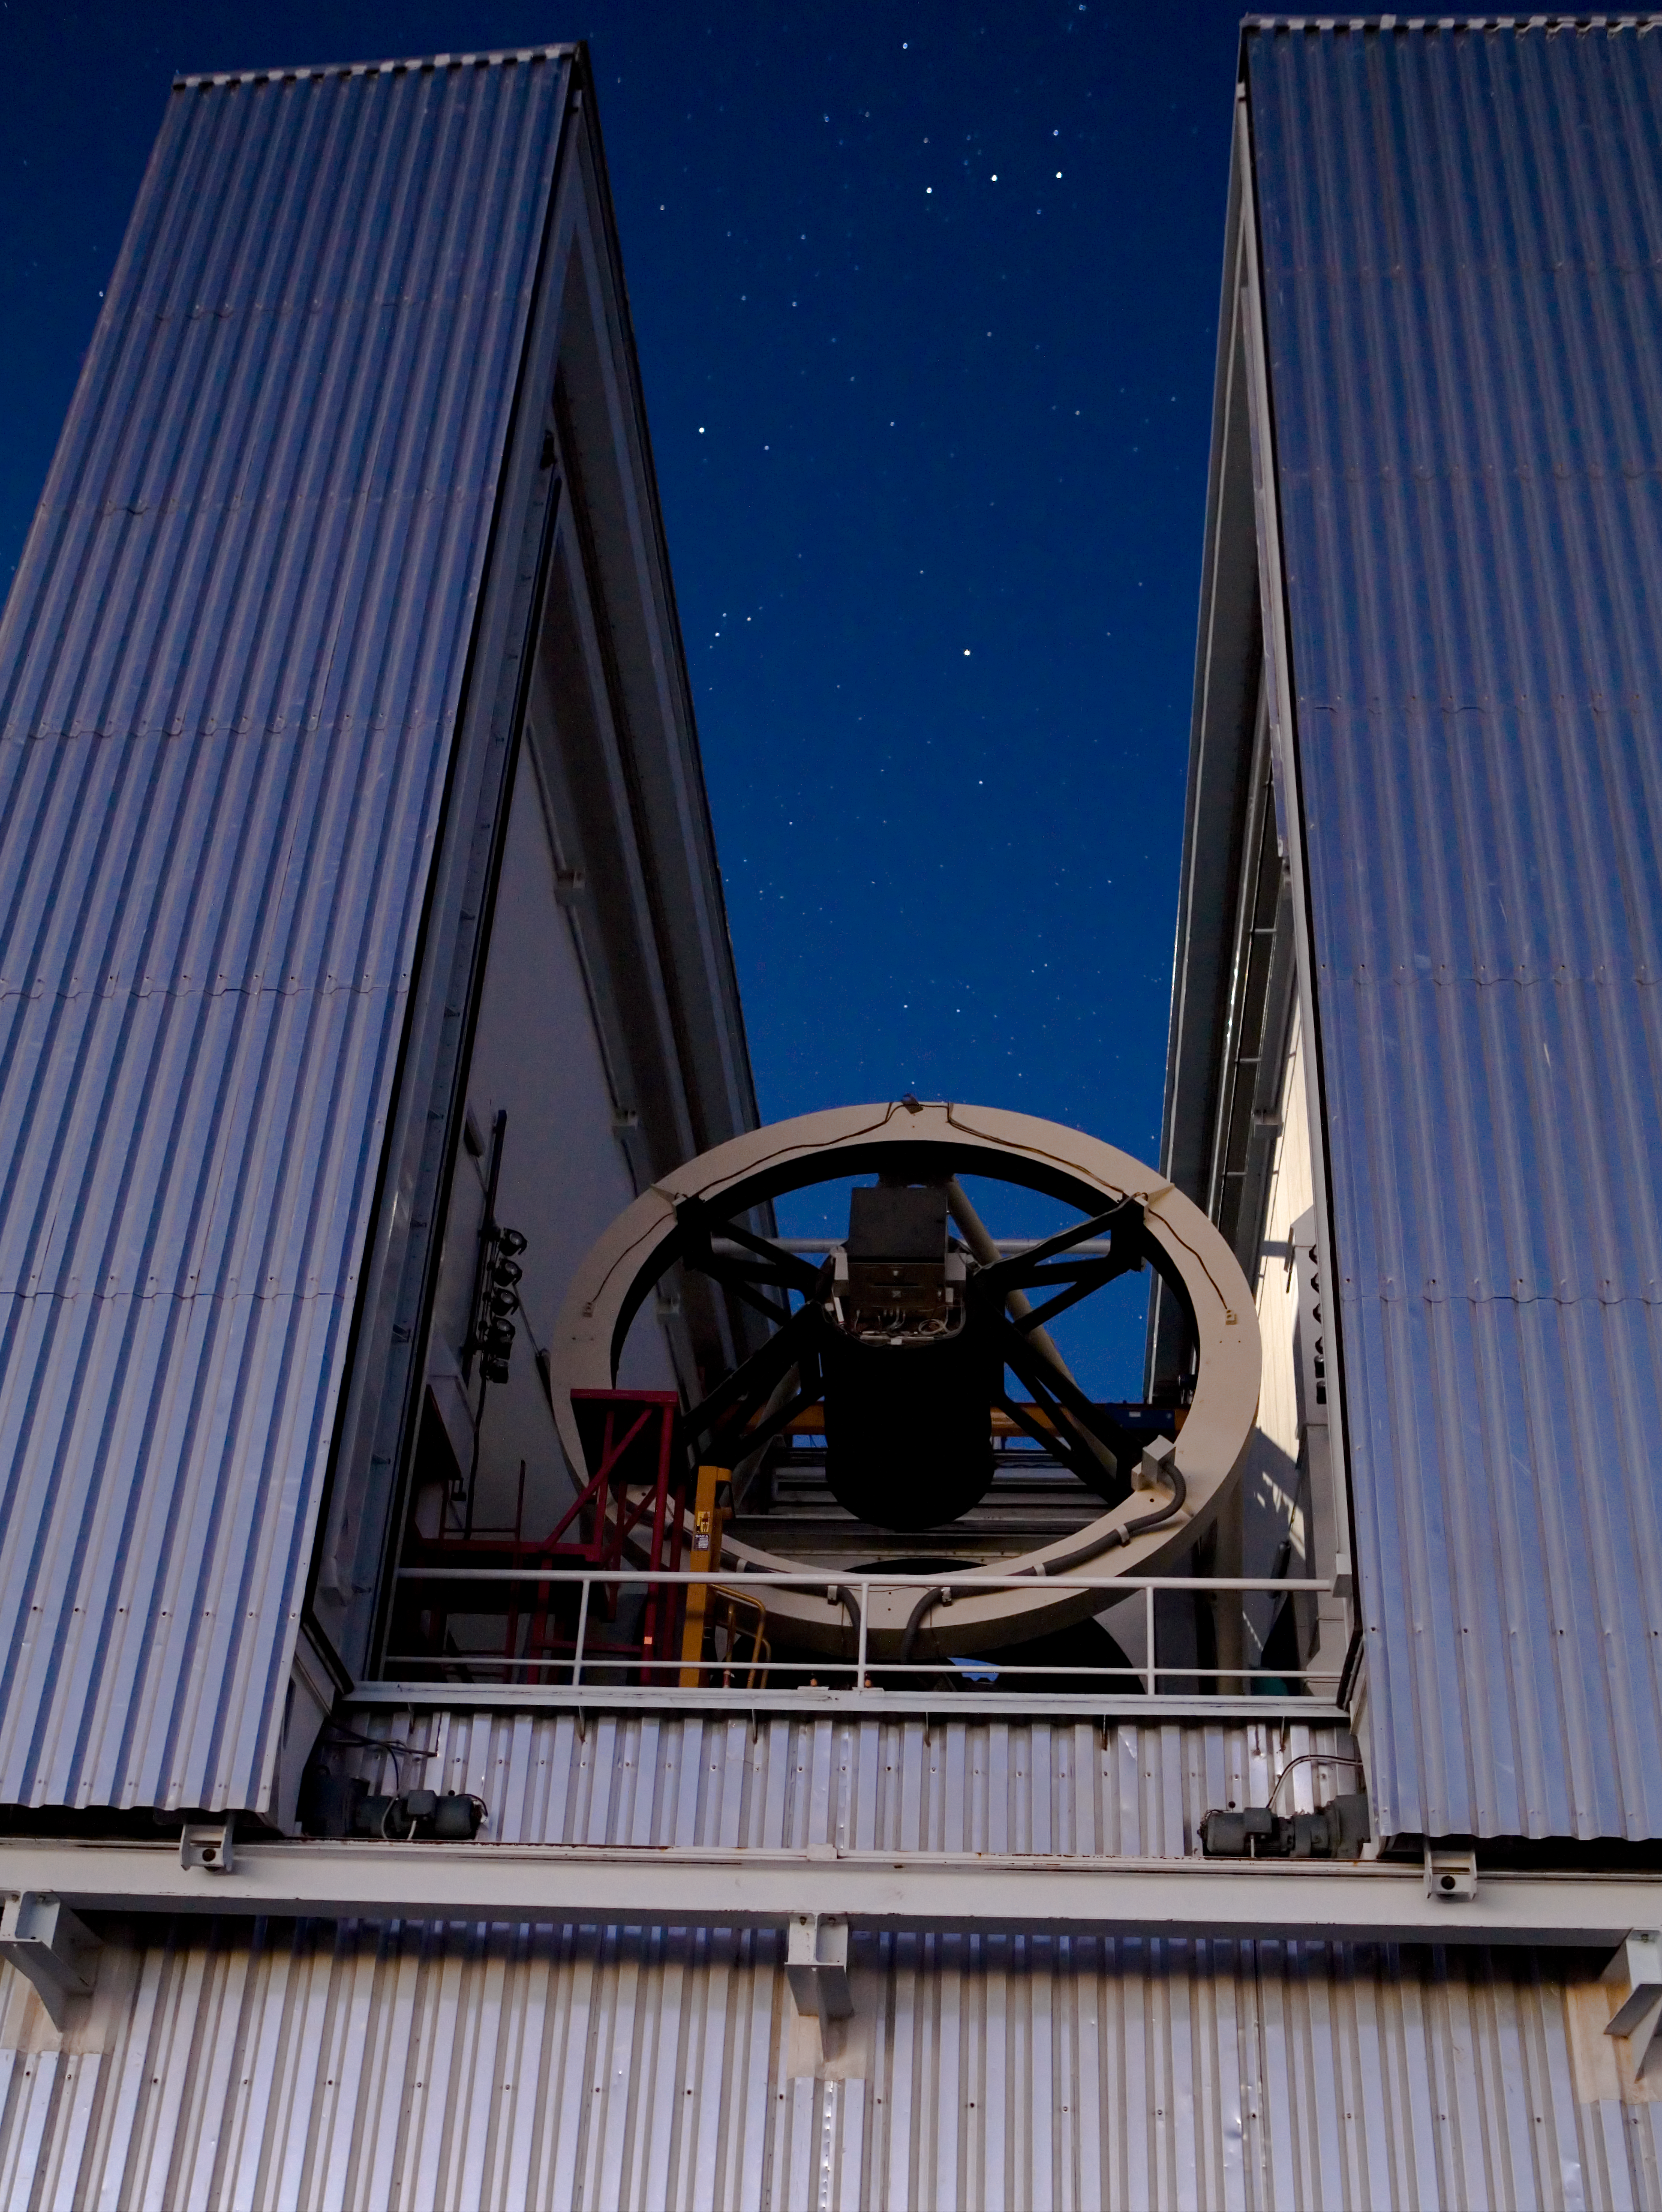

ESO's New Technology Telescope

ESO's New Technology Telescope at La Silla is unique in that it can observe very low on the horizon. The telescope is not housed in a traditional dome with a slot in the roof to look at the sky, but in an innovative enclosure design with a sliding roof and wall that open up to leave a view of the sky which goes all the way to the ground. The whole building then rotates with the telescope to track objects on the sky. Inside the building the telescope can swing up or down, and was built to be able to swing down far further than normal telescopes: the NTT can point at objects only 10 degrees above the horizon.

Credit: ESO